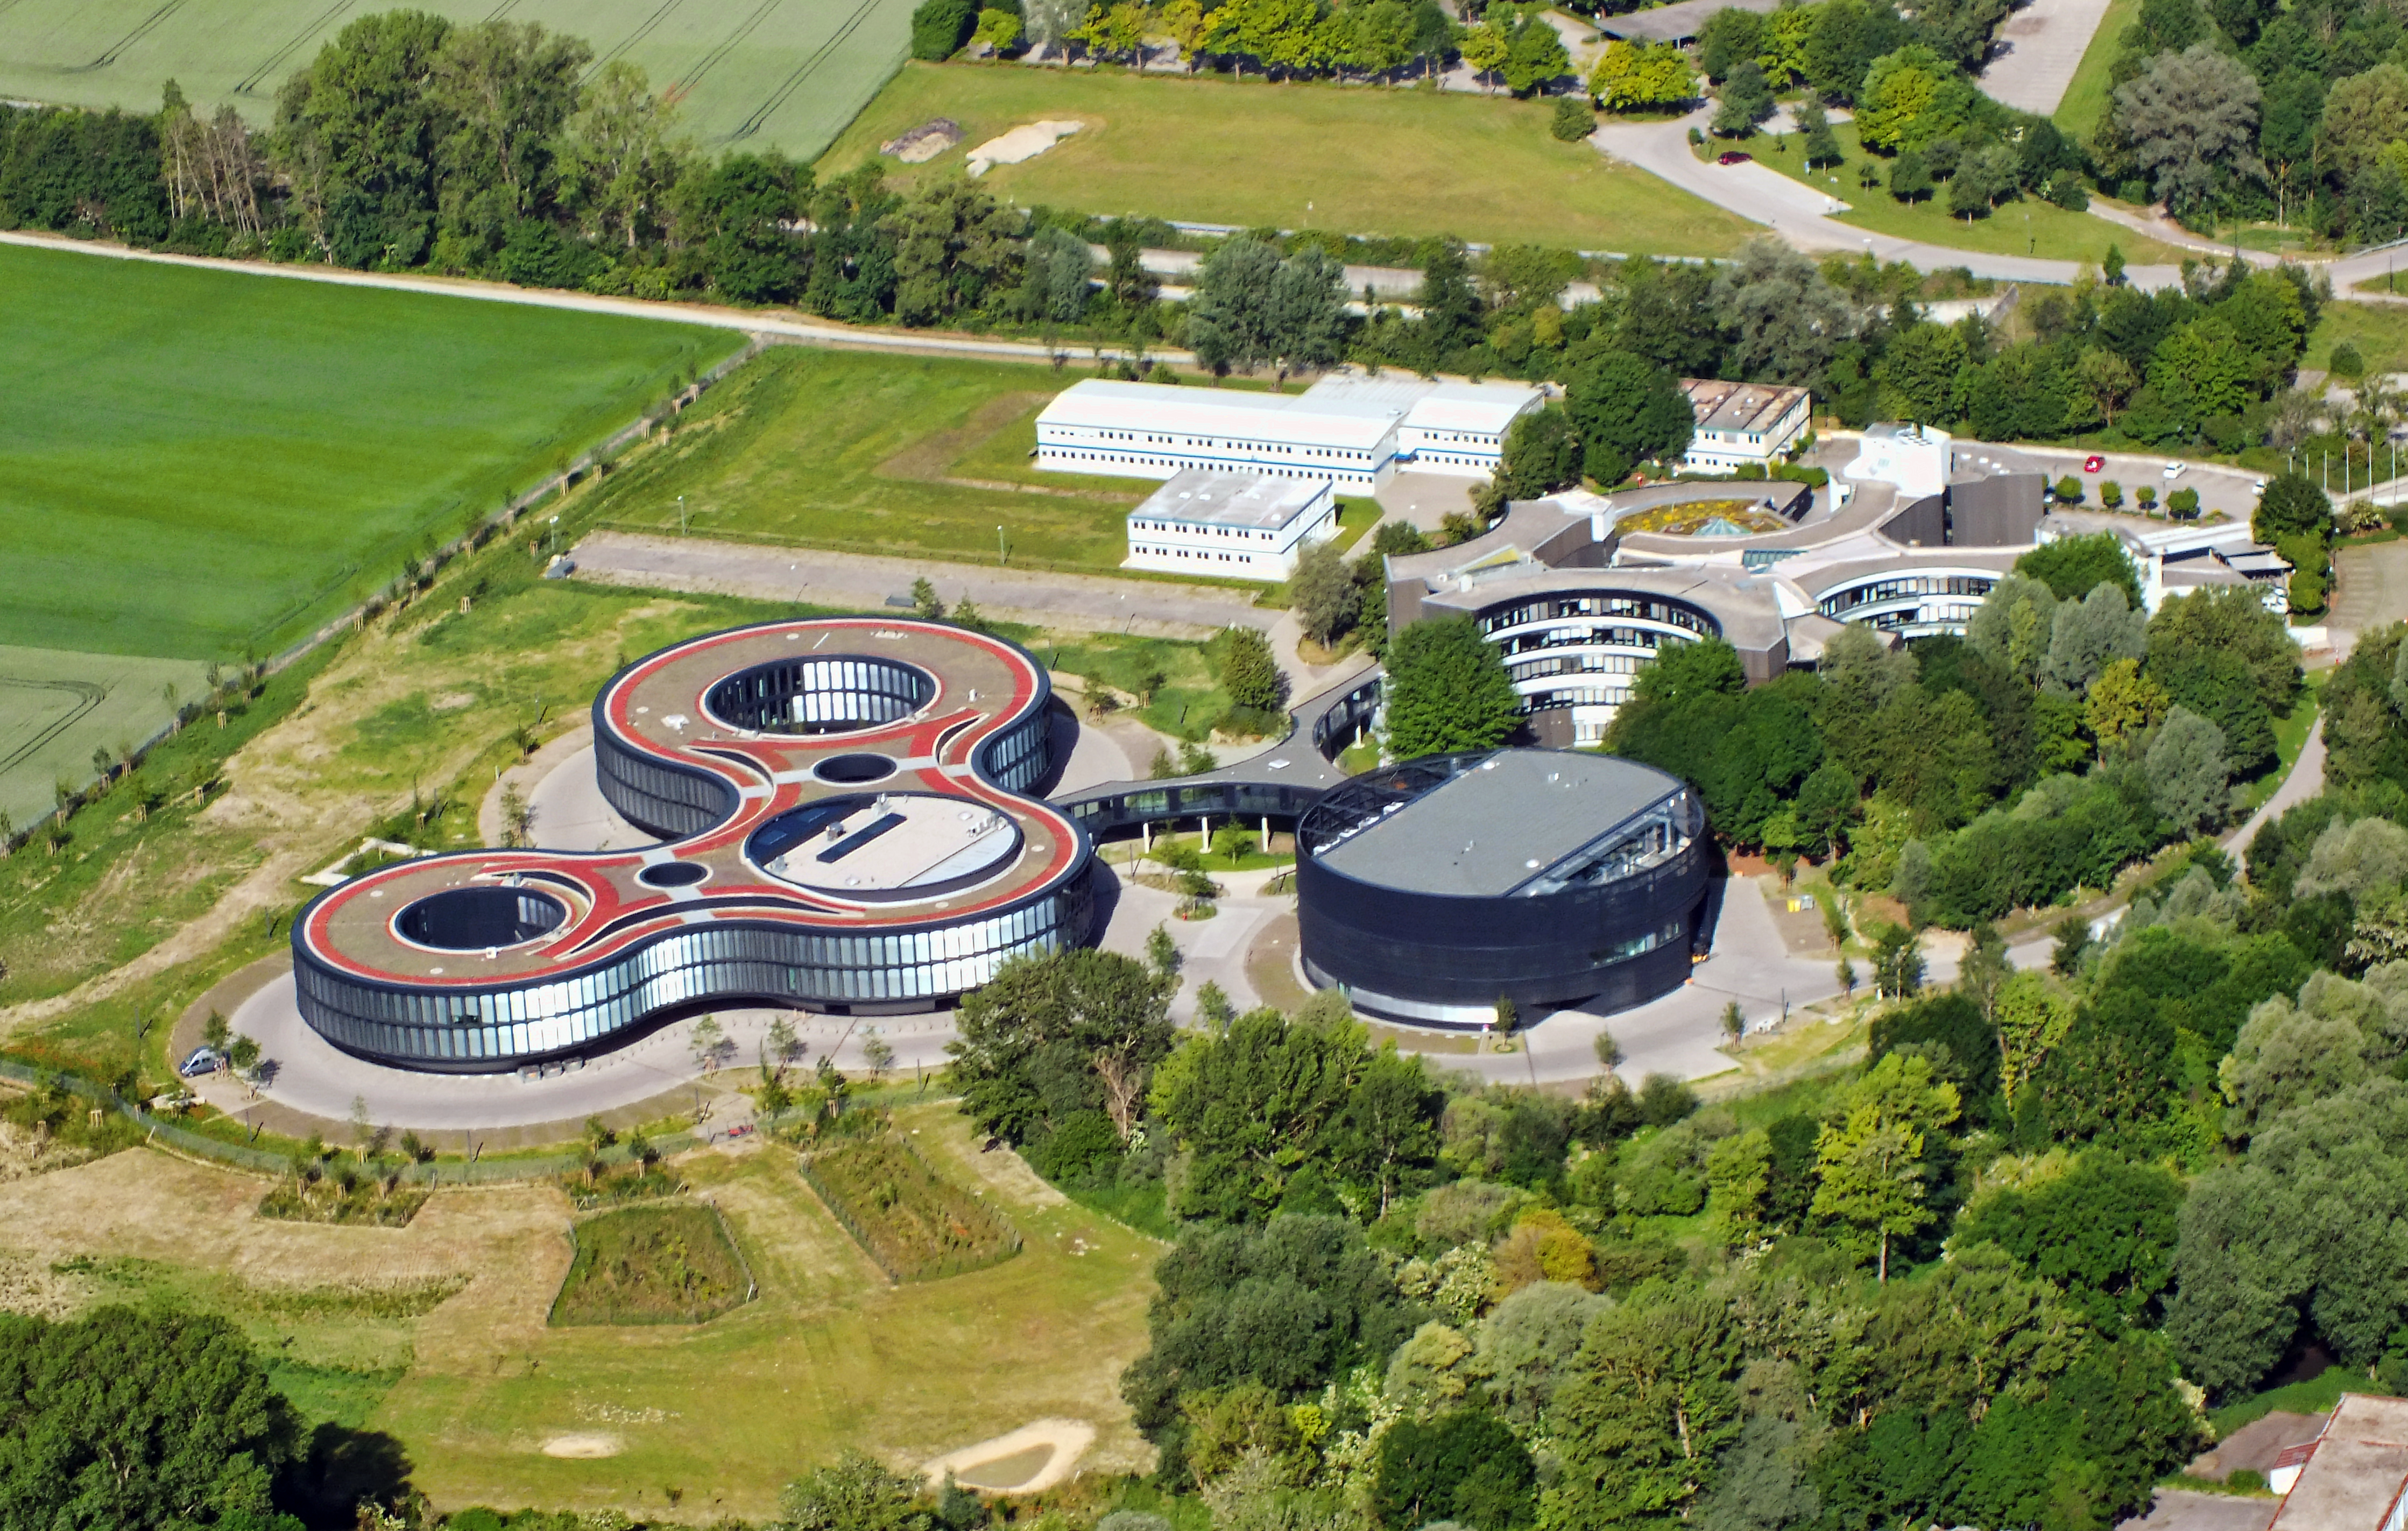

Aerial view of ESO's Headquarters

An aerial view of ESO's Headquarters, showing the original HQ building to the top-right (light grey), technical building (black rounded building) below and the HQ extension (three adjoined circular buildings) to the left.

Credit: ESO/E. Graf